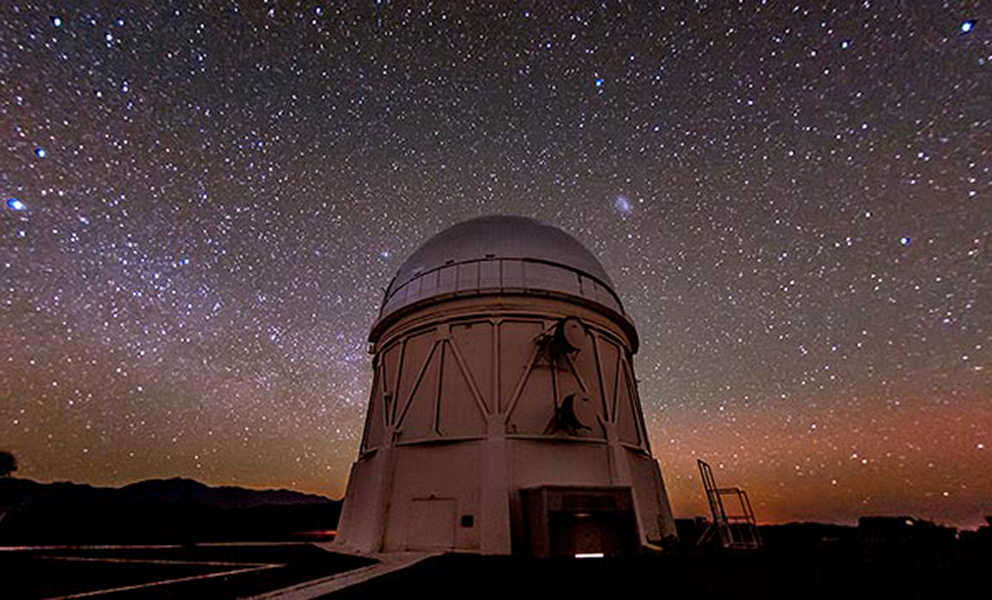

NOAO Staff on team receiving the 2015 Breakthrough Prize in Fundamental Physics

The prize, for the unexpected discovery that the expansion of the universe is accelerating, rather than slowing as had been long assumed, is a shared honor with Saul Perlmutter, Brian Schmidt, and Adam Riess leading a collaboration of 51 total prize recipients splitting $3 million. Significant work on this project was done at the CTIO Blanco 4-meter telescope by current NOAO staff members Chris Smith and Tom Matheson, and former NOAO employees Bob Schommer, Nick Suntzeff, Mark Phillips, and Alejandro Clochiatti along with various other current and former AURA employees.

Credit: Reidar Hahn (Fermi Lab)